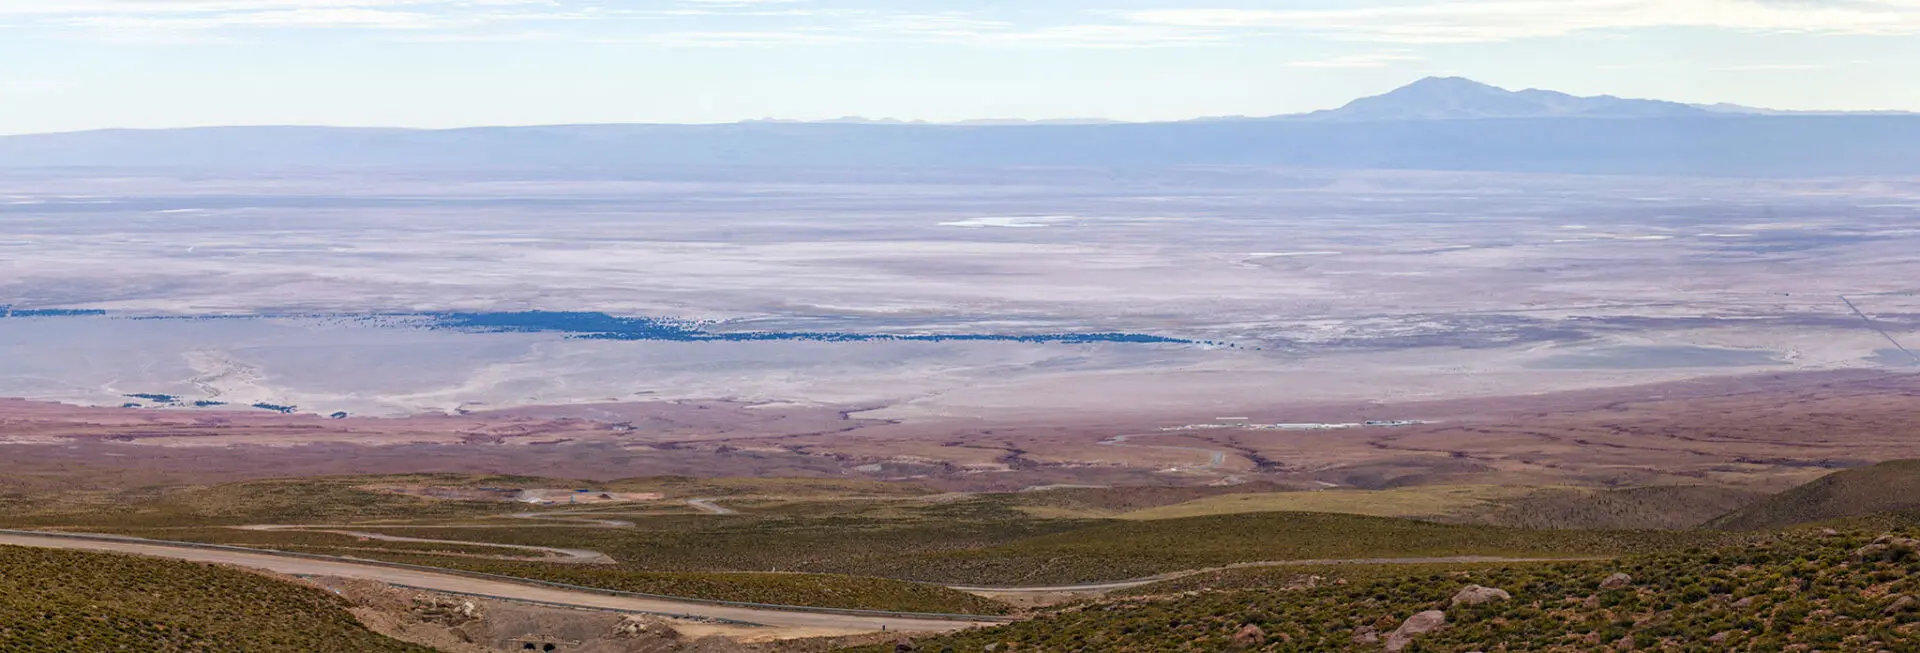

The place where ALMA

The place where ALMA is located is privileged in many ways. And also in scenic terms. In this photograph taken from the path that connects the Base Camp at 2900 meters. (OSF) with the Llano de Chajnantor at 5000 meters, we observe the incredible view of the imposing Salar de Atacama with its lagoons and wonderful colors. In the background you can see Cerro Kimal, sacred to the Likan Antai (Atacameña) culture.

Credit: ALMA (ESO / NAOJ / NRAO)